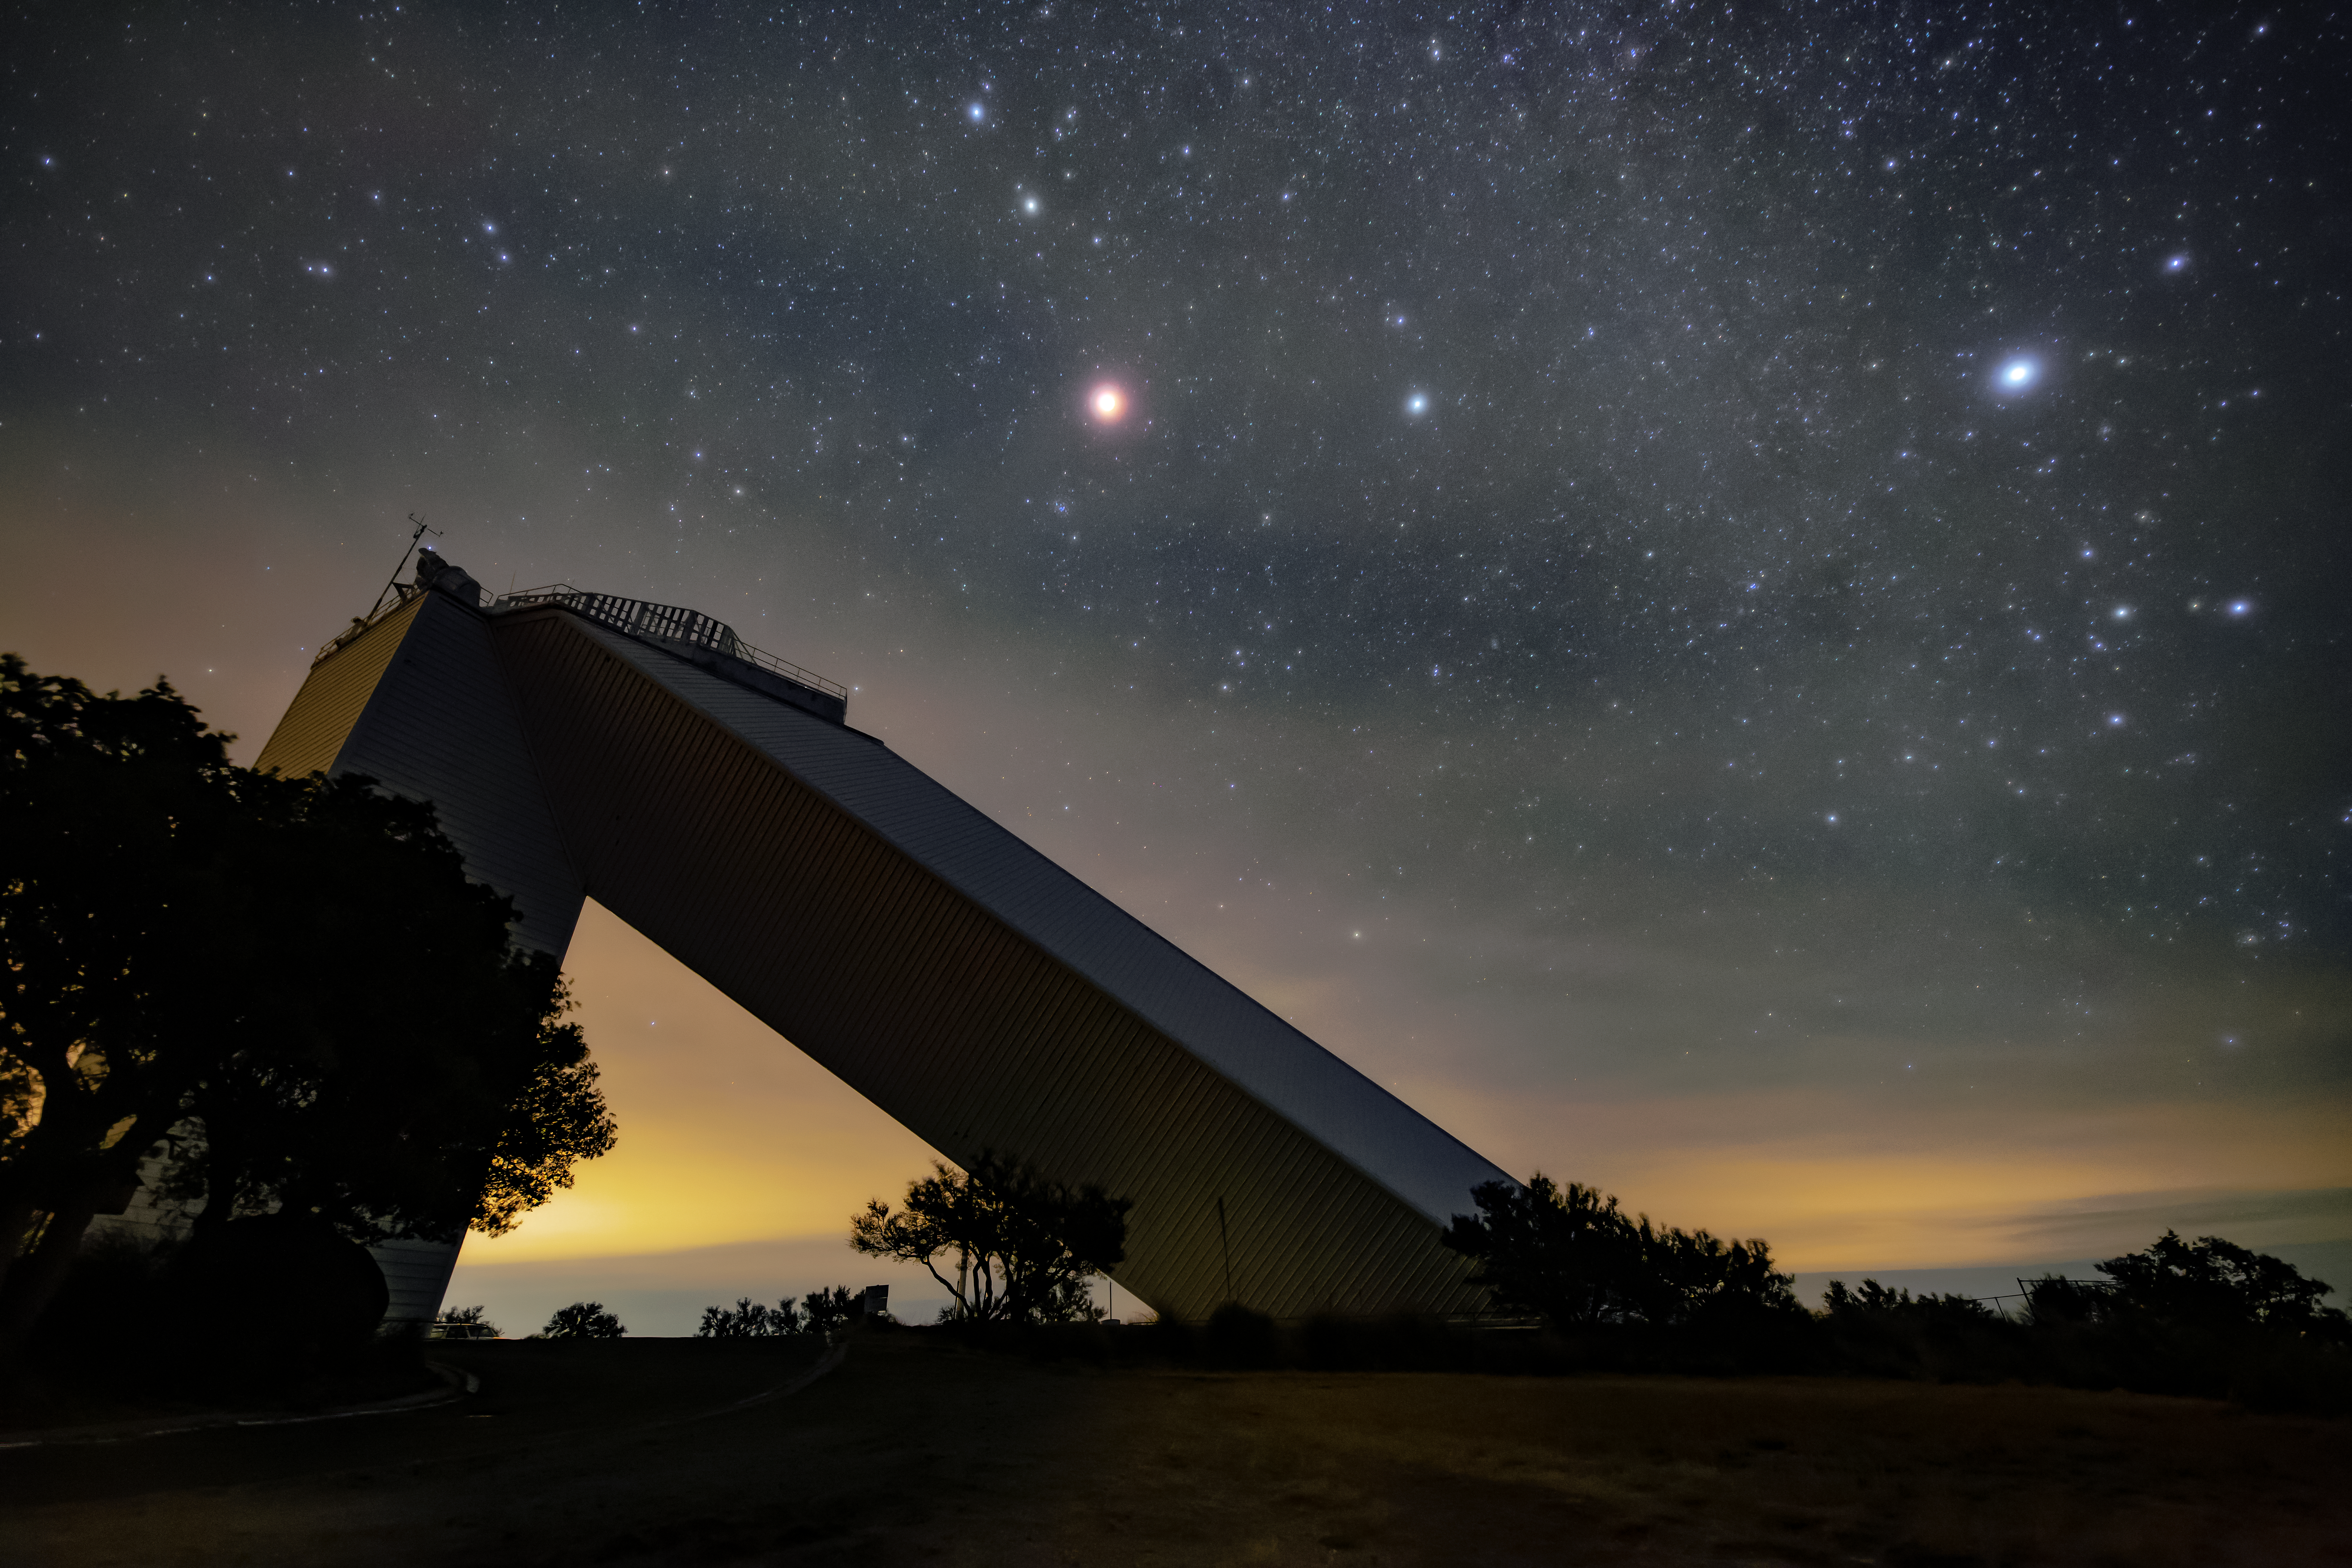

McMath-Pierce Solar Telescope at Night

The McMath-Pierce Solar Telescope at night.

Credit: NOIRLab/AURA/NSF